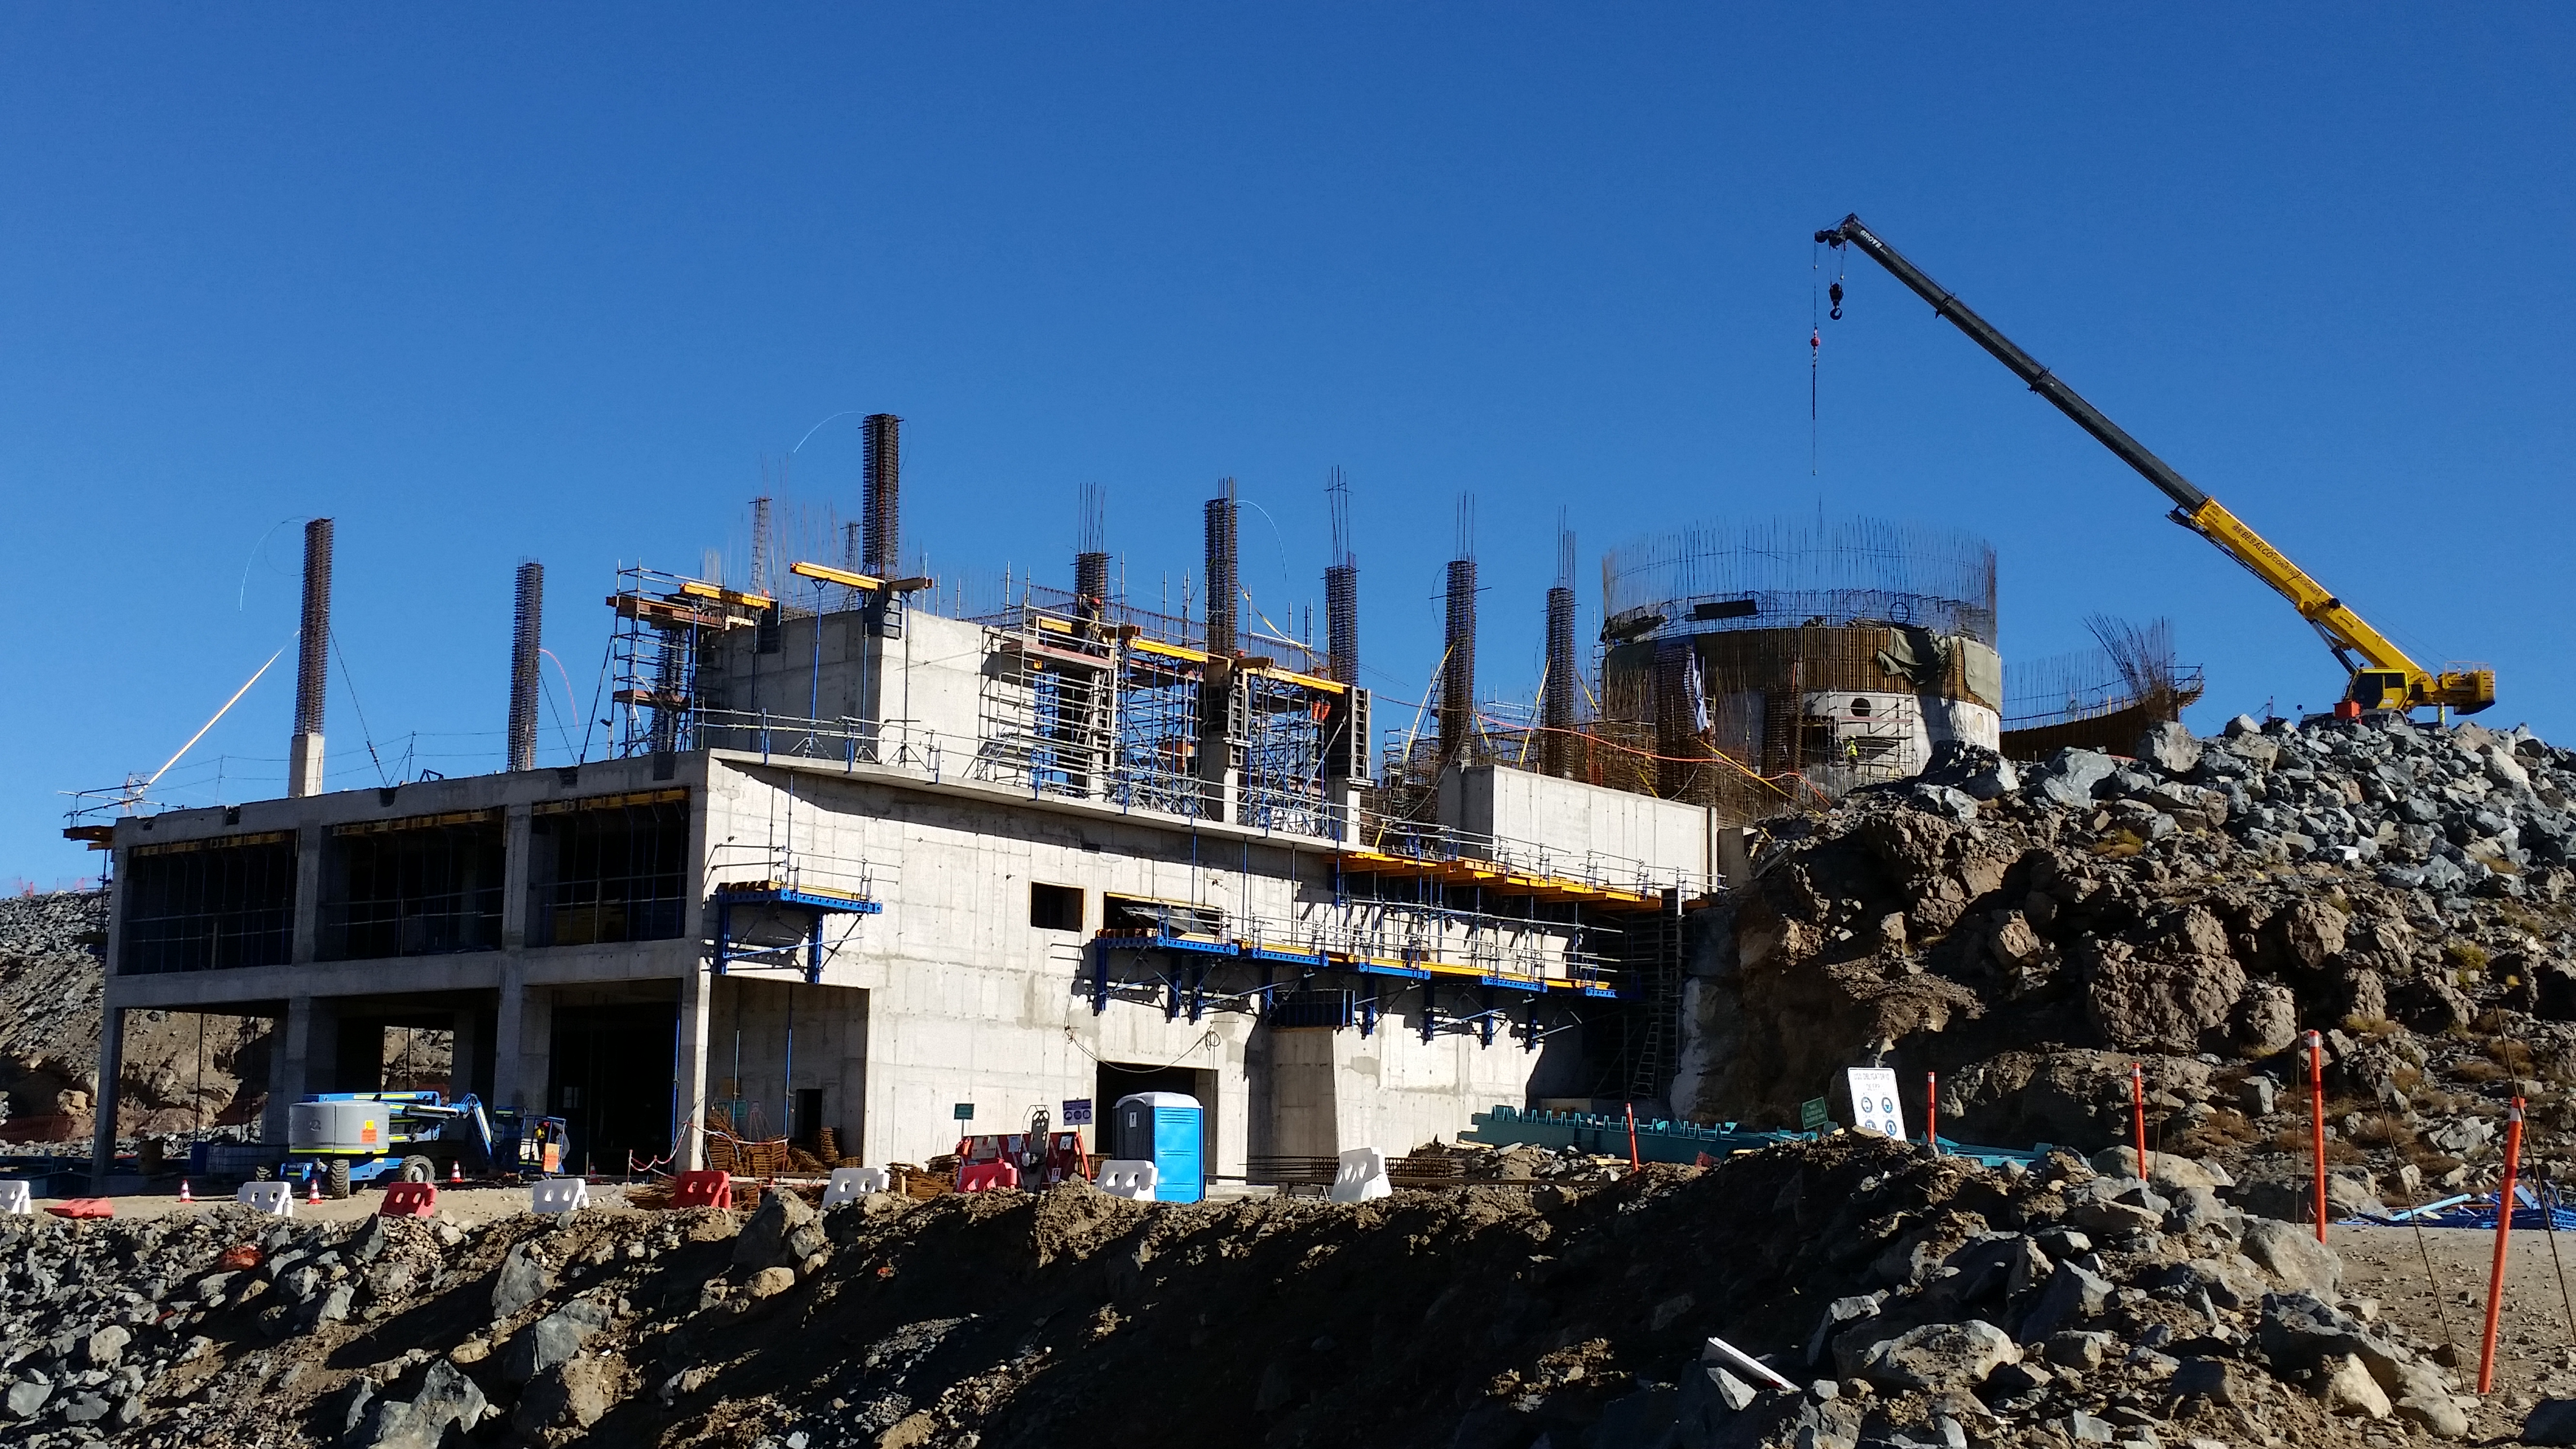

View from access road

View of progress from the access road.

Credit: Rubin Observatory/NSF/AURA